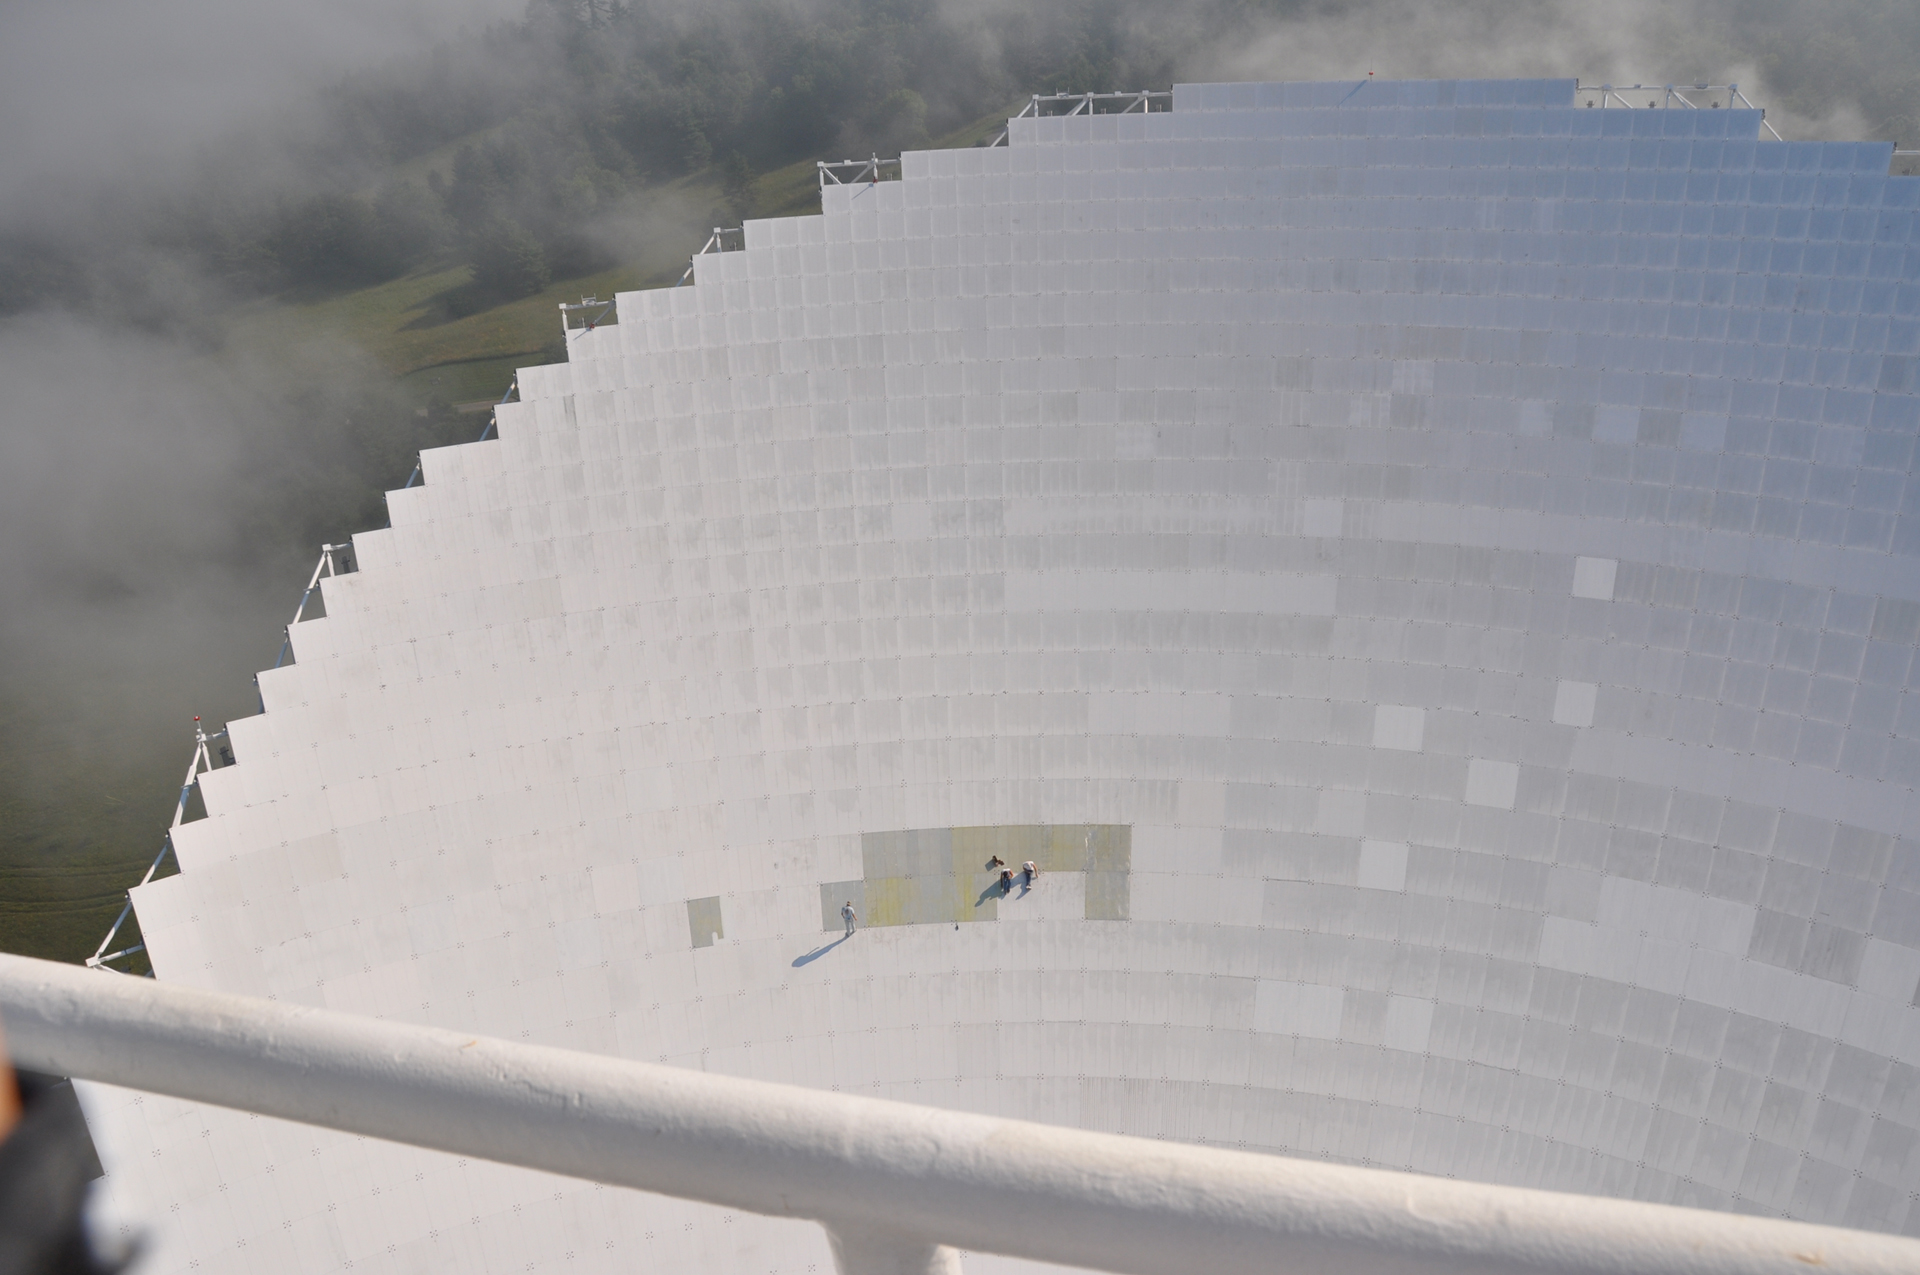

Ants on a Plate

From over 200 feet above them, painters look like ants on the 2.3 acre dish of the Green Bank Telescope. Each of the 2004 aluminum panels of the GBT's surface must be scraped and repainted on a rotating schedule. It takes years to paint the entire telescope, and painters arrive every summer to keep this endless task going. The paint on the GBT is a special blend that reflects sunlight, gives off heat, and its molecules do not give off radio waves.

Credit: B. Saxton, NRAO/AUI/NSF